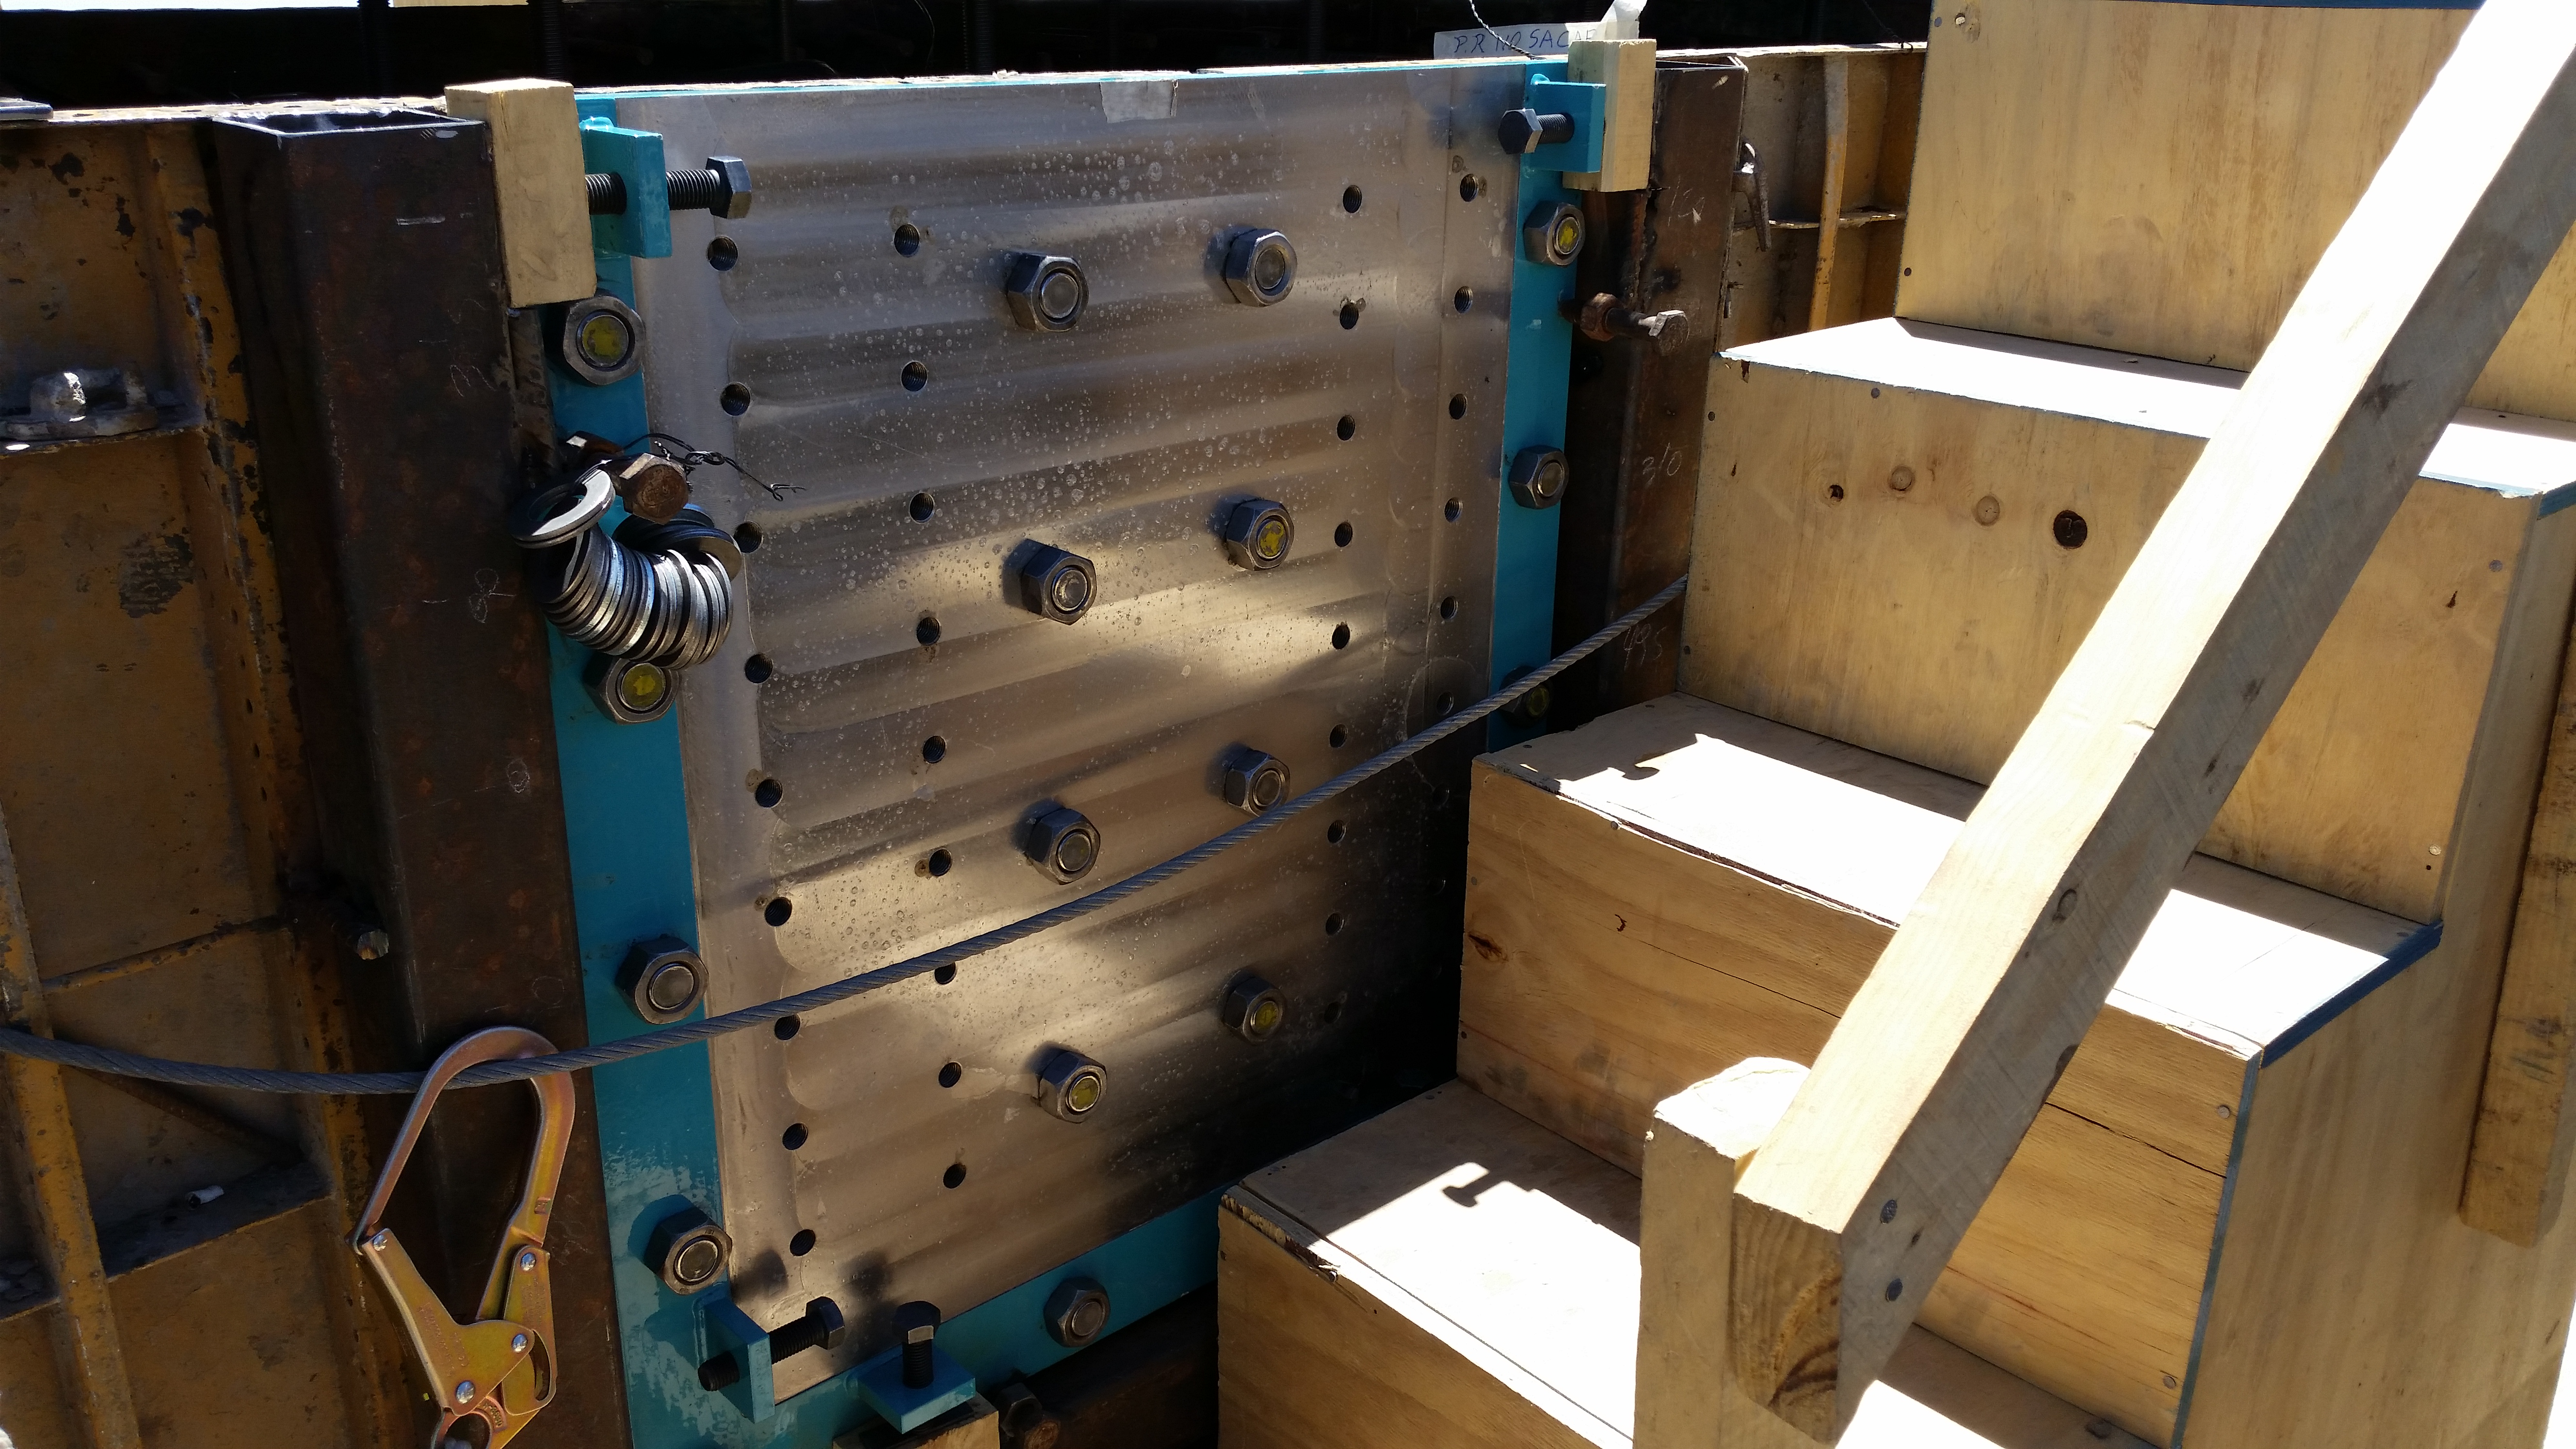

Azimuth drive plate installation

Azimuth drive plate installation. The azimuth brake system comprises 8 calipers with their corresponding thrusters, brake support, and a brake disc. Their arrangement guarantees suitable load distribution during emergency braking.

Credit: Rubin Observatory/NSF/AURA